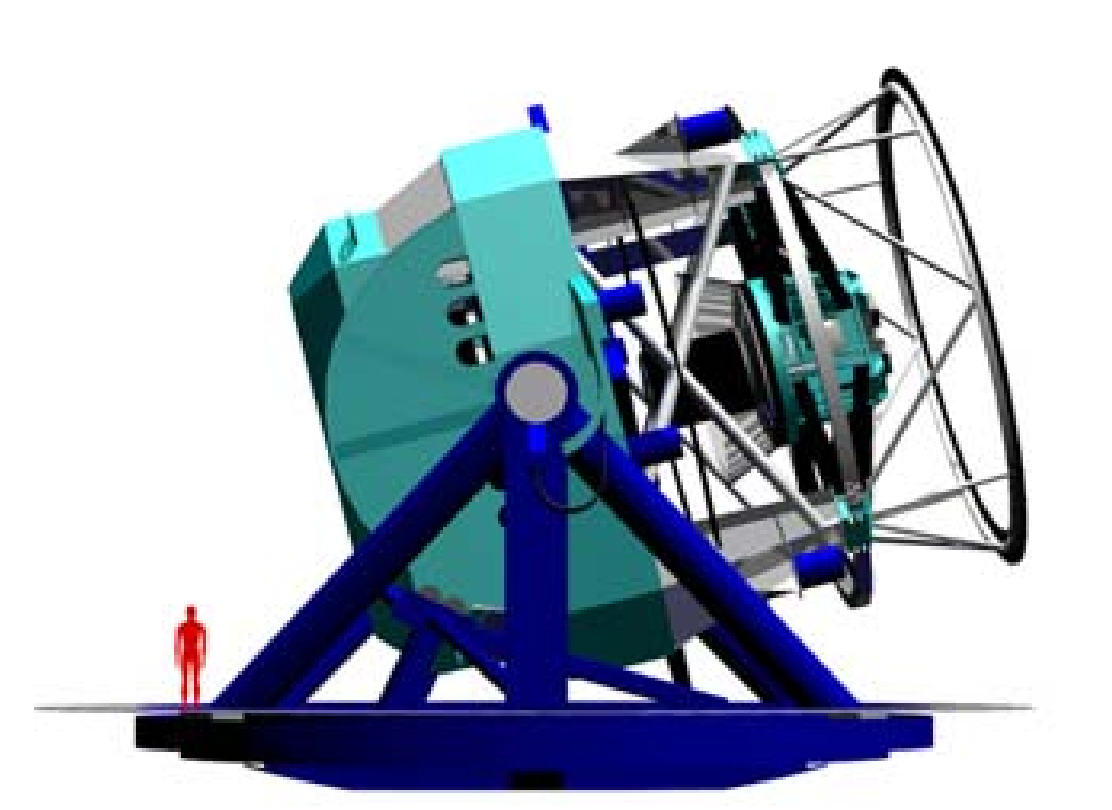

Sideview of the 8.4-meter LSST

Sideview of the 8.4-meter LSST with a 6-foot tall person to show scale. The LSST has been awarded $14.2 million from the NSF to complete design studies.

Credit: NOIRLab